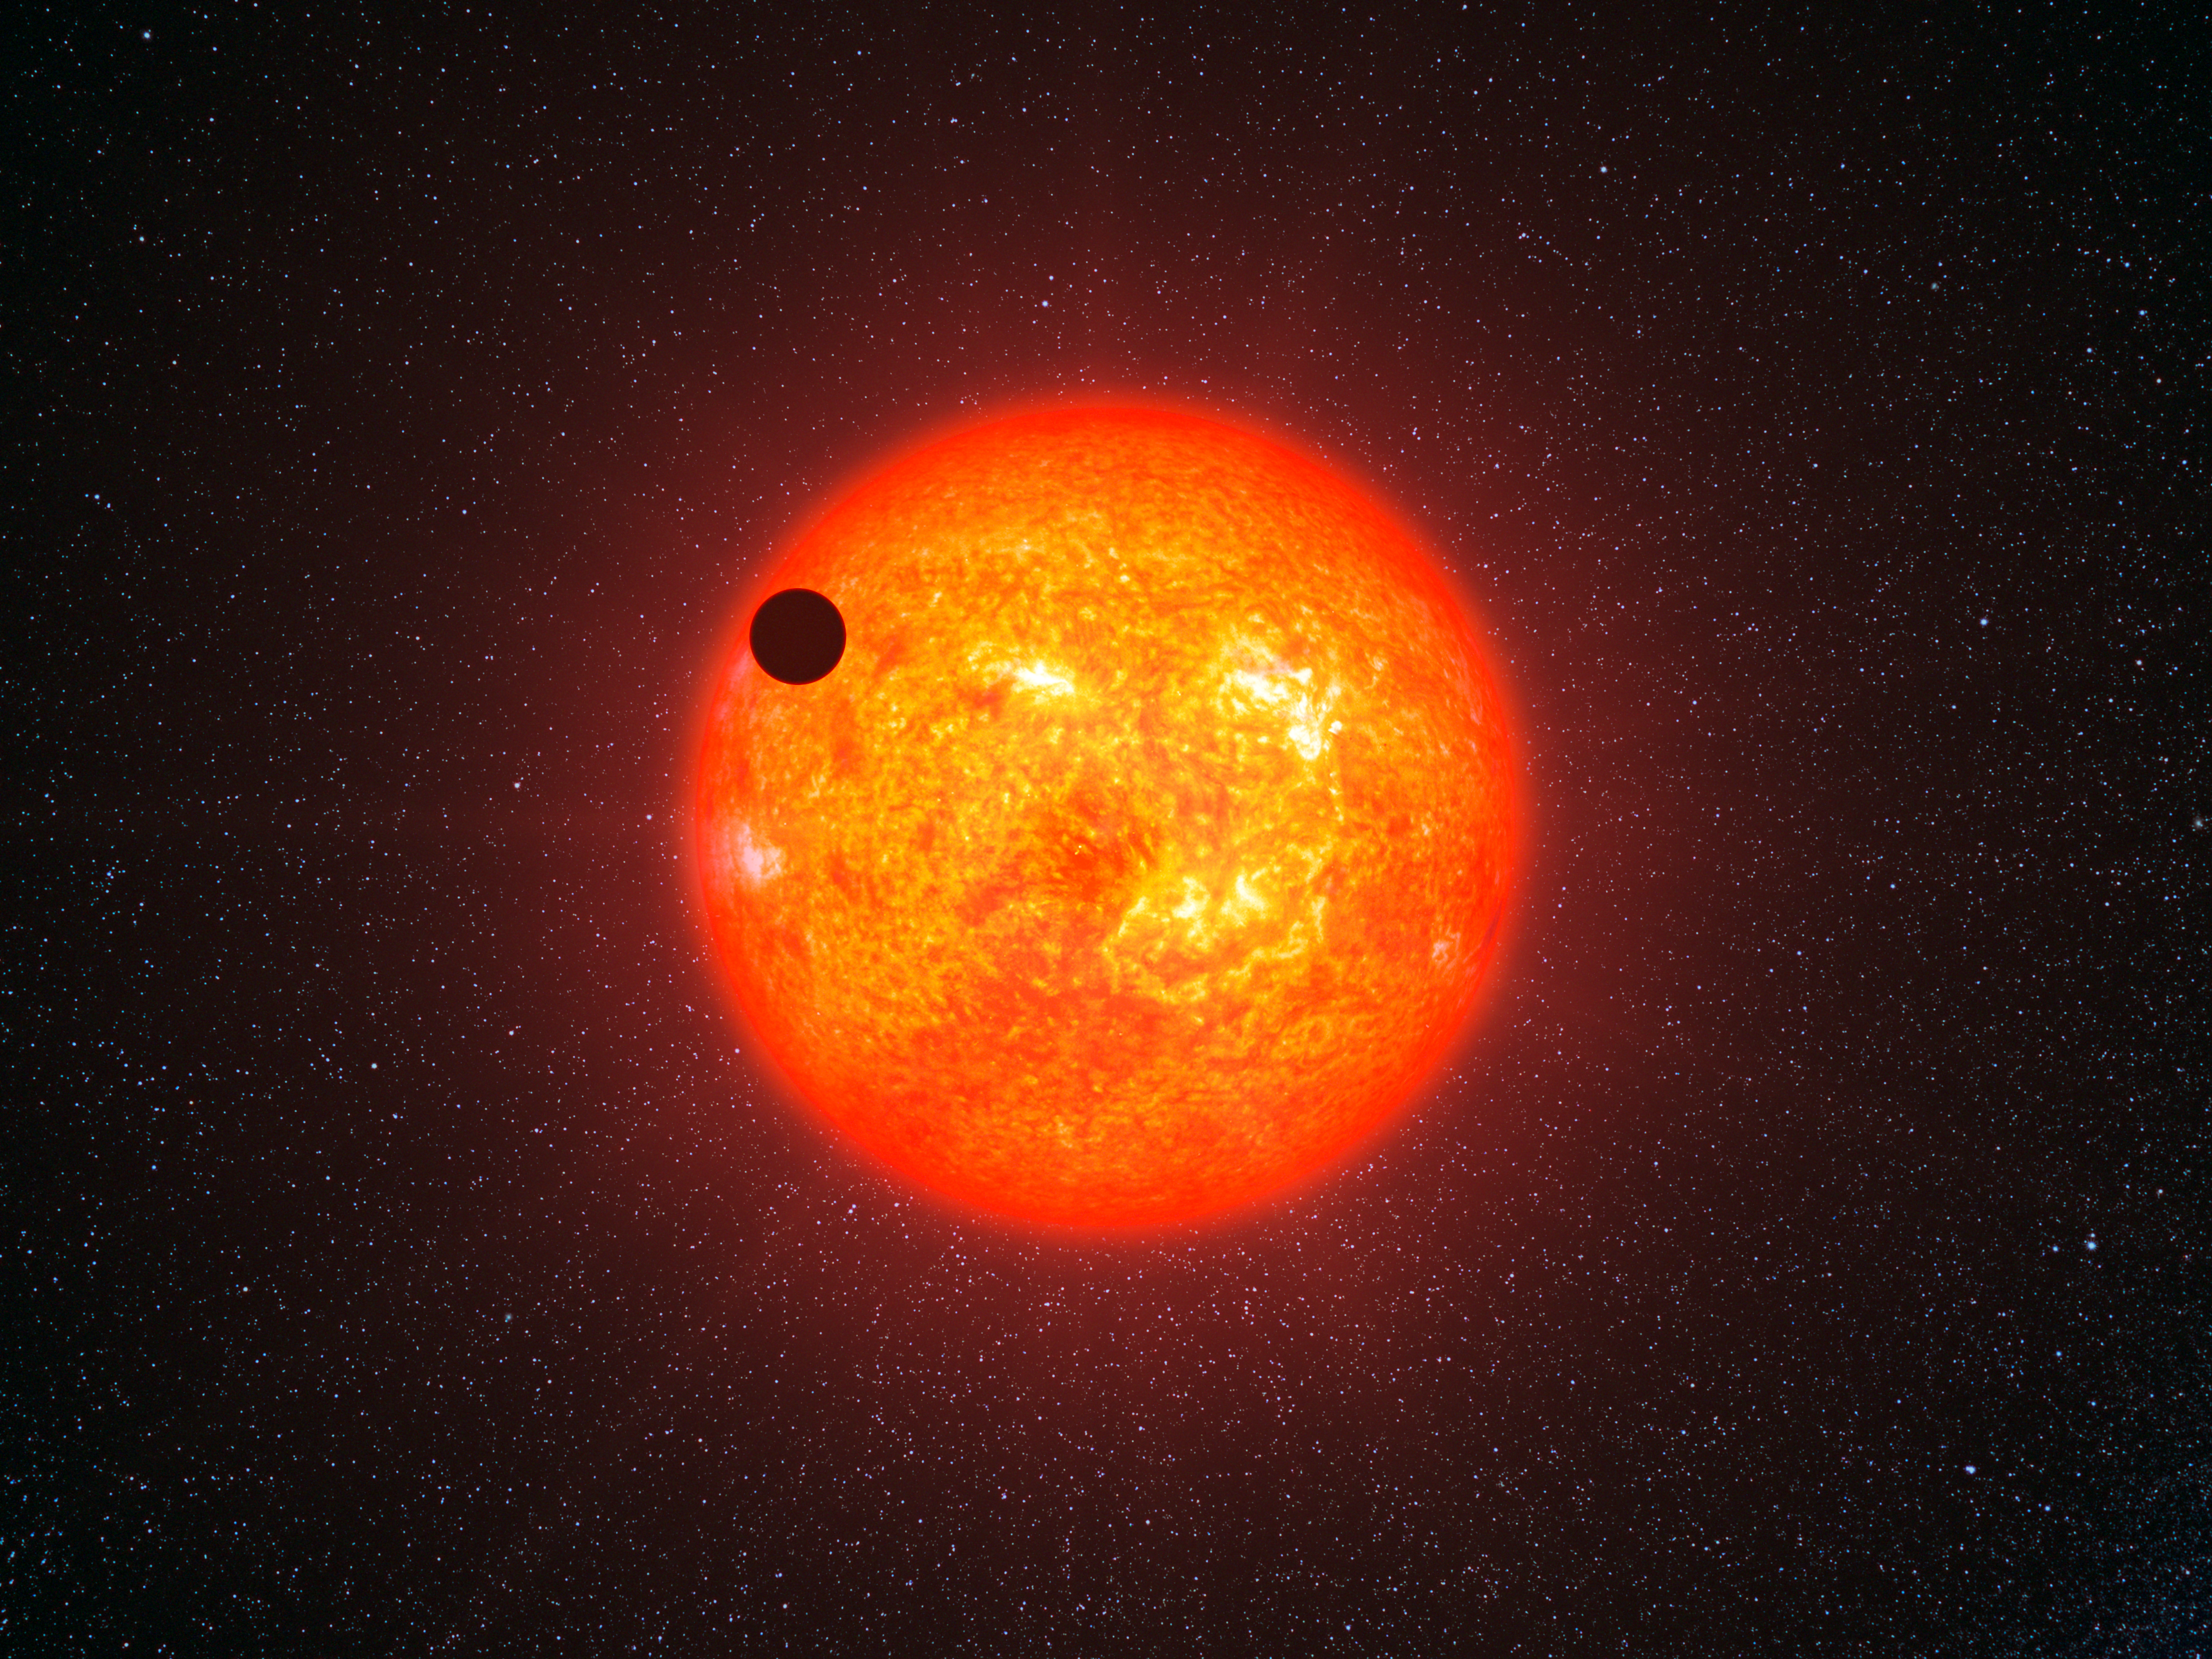

Artist’s impression of GJ 1214b in transit

This artist’s impression shows the super-Earth exoplanet GJ 1214b passing in front of its faint red parent star. This is the first super-Earth exoplanet to have had its atmosphere analysed. The exoplanet, orbiting a small star only 40 light-years away from us, has a mass about six times that of the Earth. GJ 1214b appears to be surrounded by an atmosphere that is either dominated by steam or blanketed by thick clouds or hazes.

Credit: ESO/L. Calçada